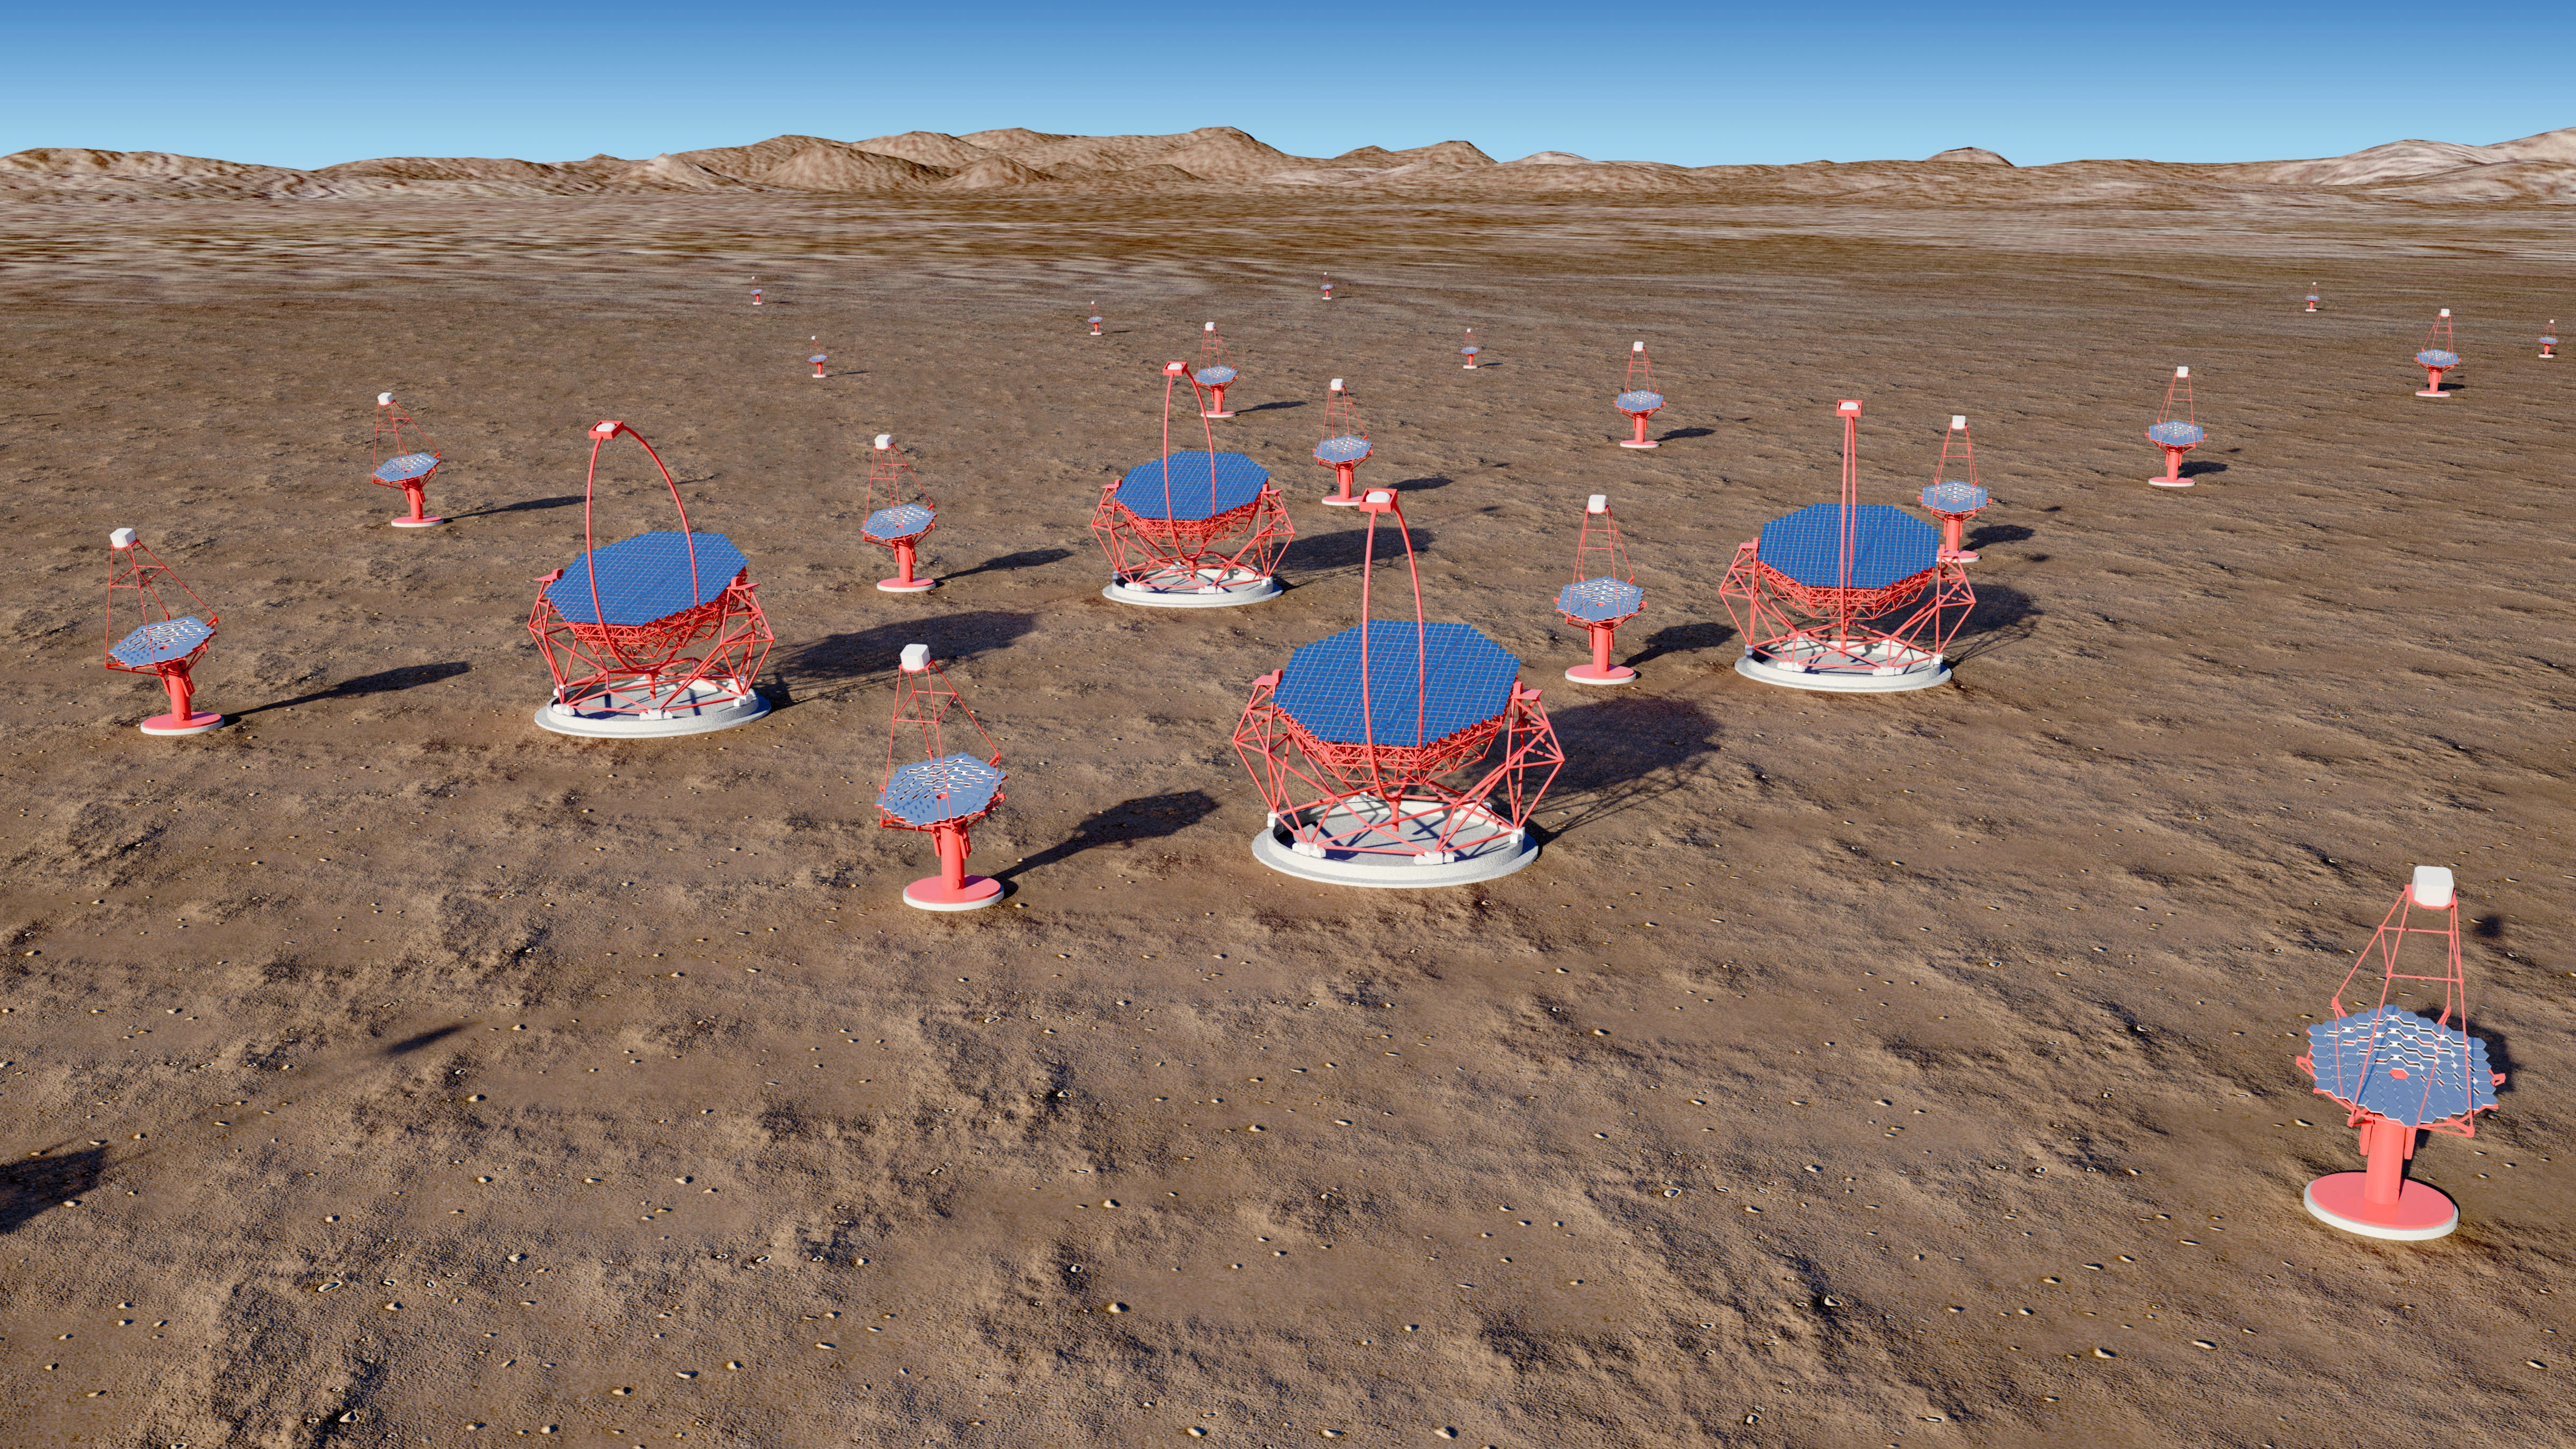

The Cherenkov Telescope Array

The Cherenkov Telescope Array (CTA) — an initiative to build the next generation ground-based very high energy gamma-ray observatory. The project involves over 32 countries and over 210 research institutes, with over 1000 scientists and engineers expected to work on its initiation and subsequent operations. With its unprecedented energy coverage and angular resolution it will provide astronomers a deep insight into our high-energy Universe. The CTA has decided to start negotiations with the two sites — Aar in Namibia and ESO’s Paranal–Armazones site in Chile — keeping Leoncito in Argentina as a third option.

Credit: CTA